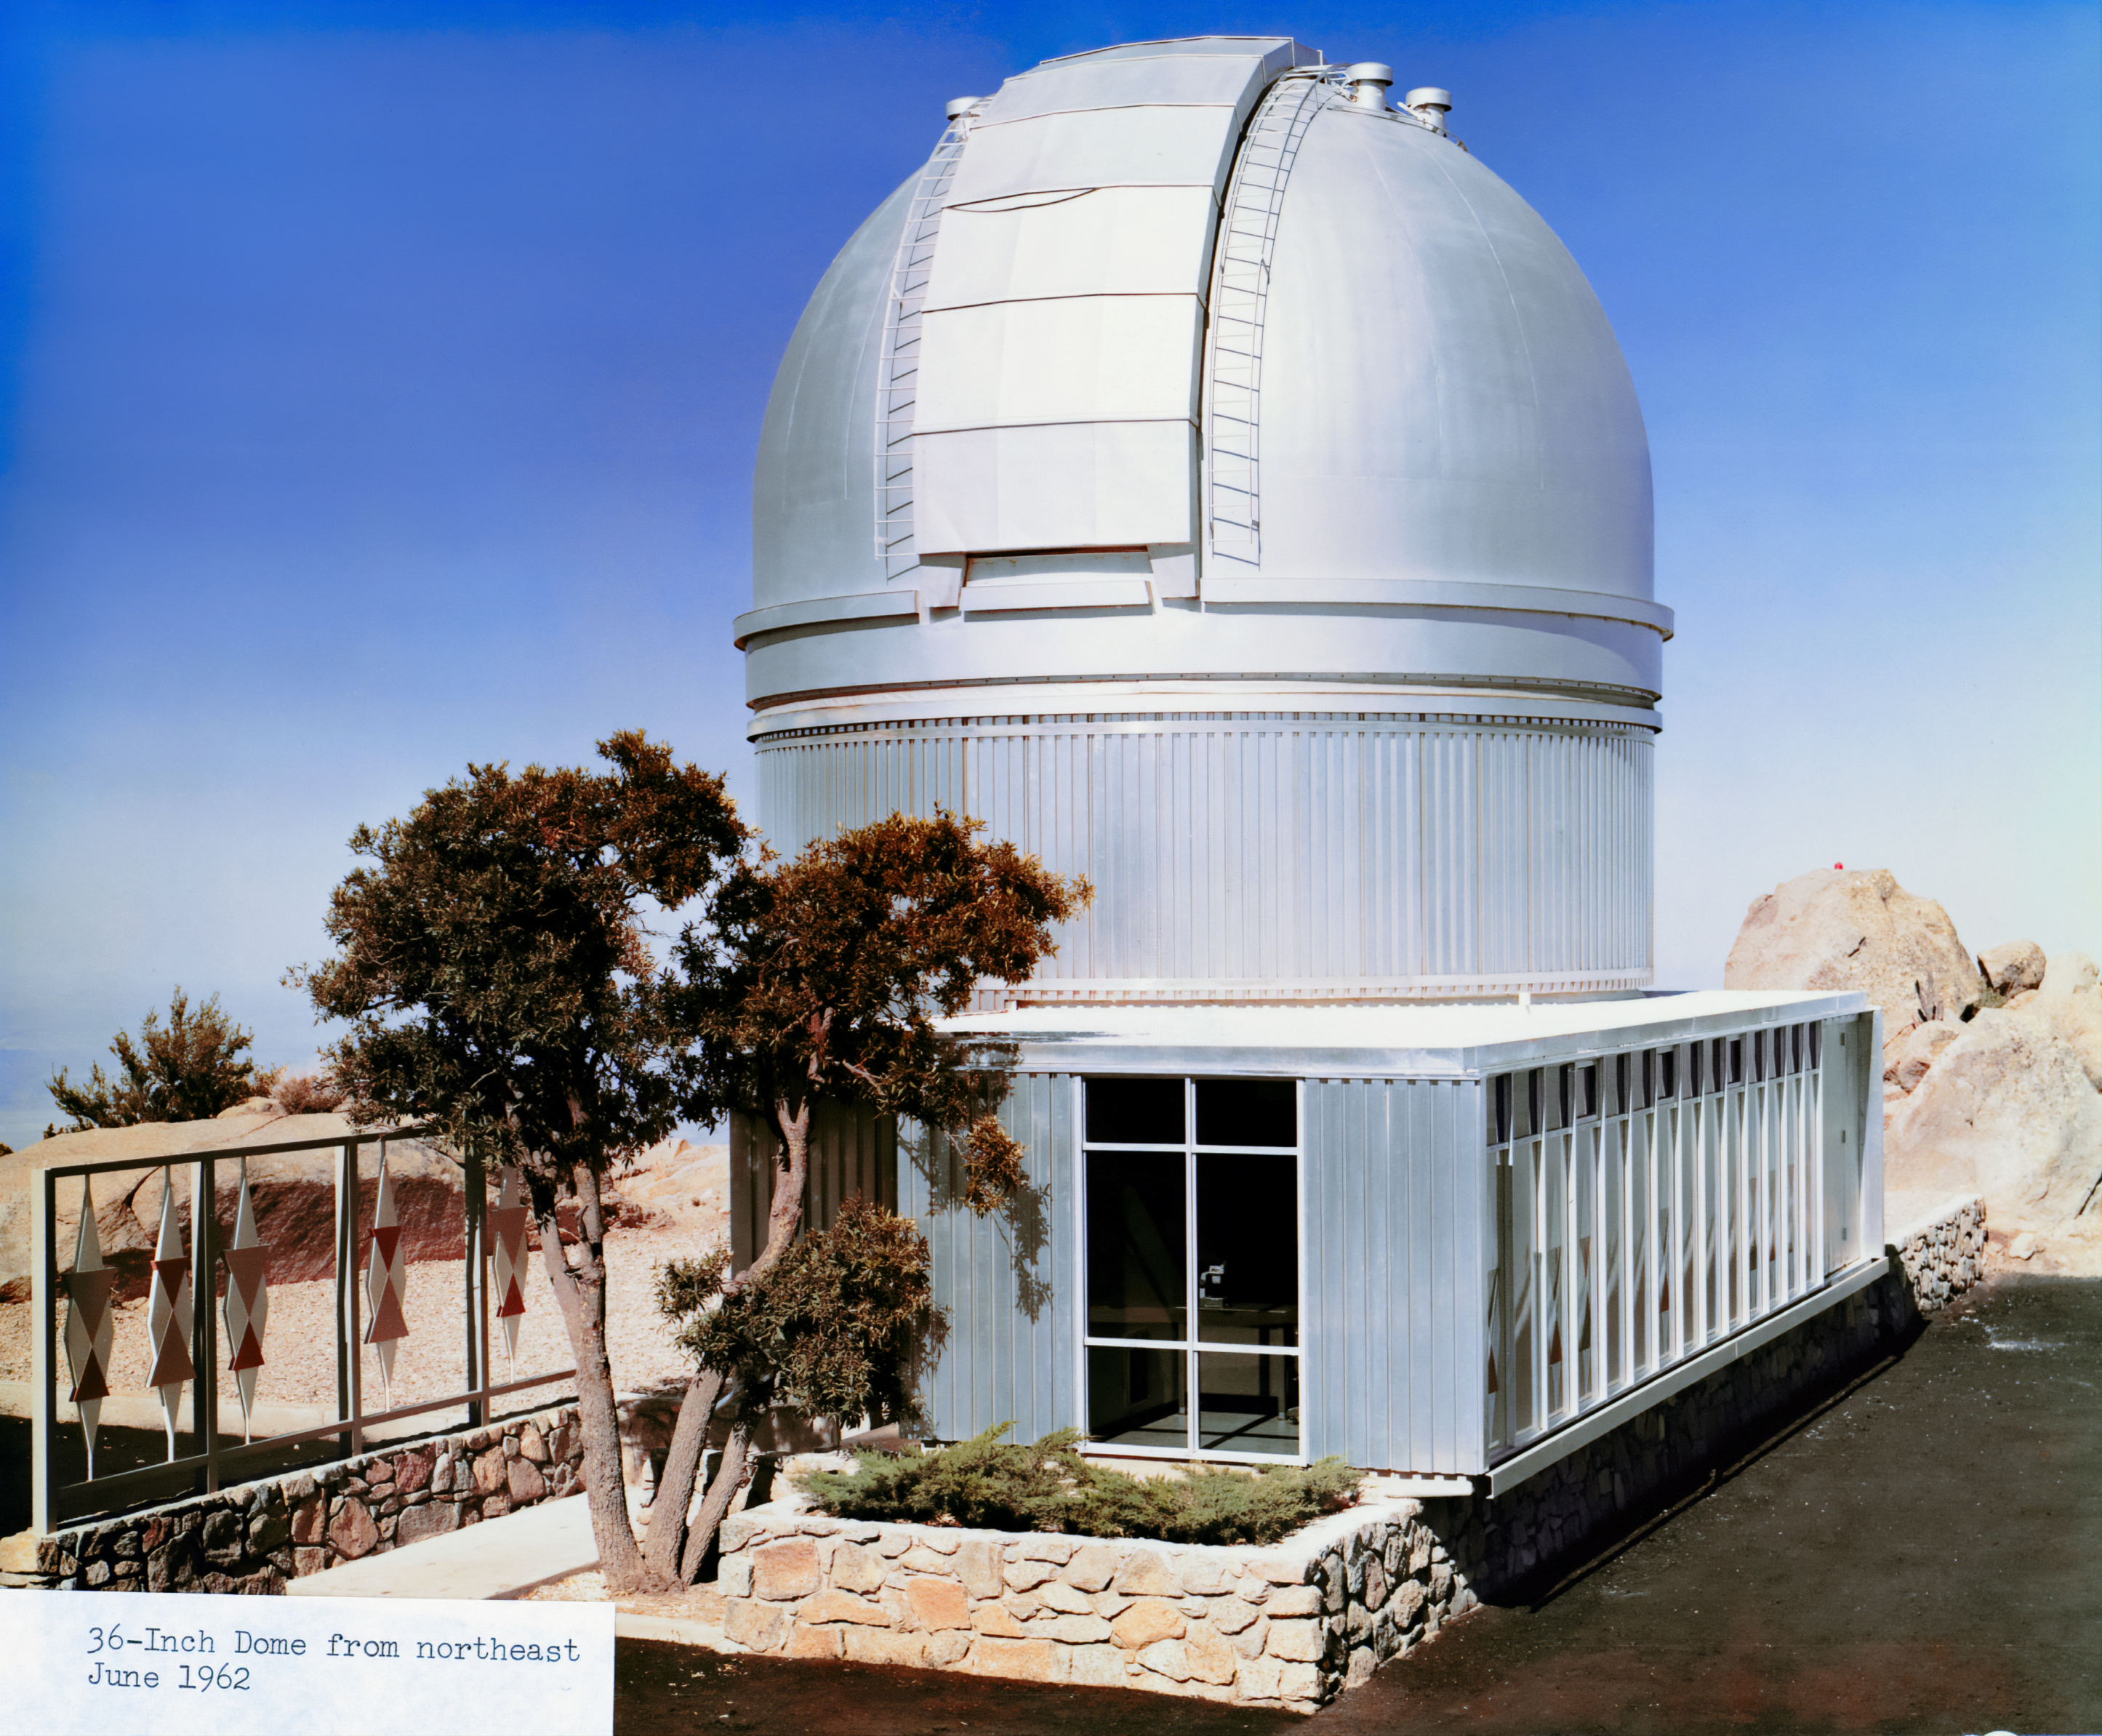

WIYN 0.9-meter Telescope from the Northeast

A vintage photo of the then-newly-inaugurated WIYN 0.9-meter Telescope.

Credit: NOIRLab/AURA/NSF